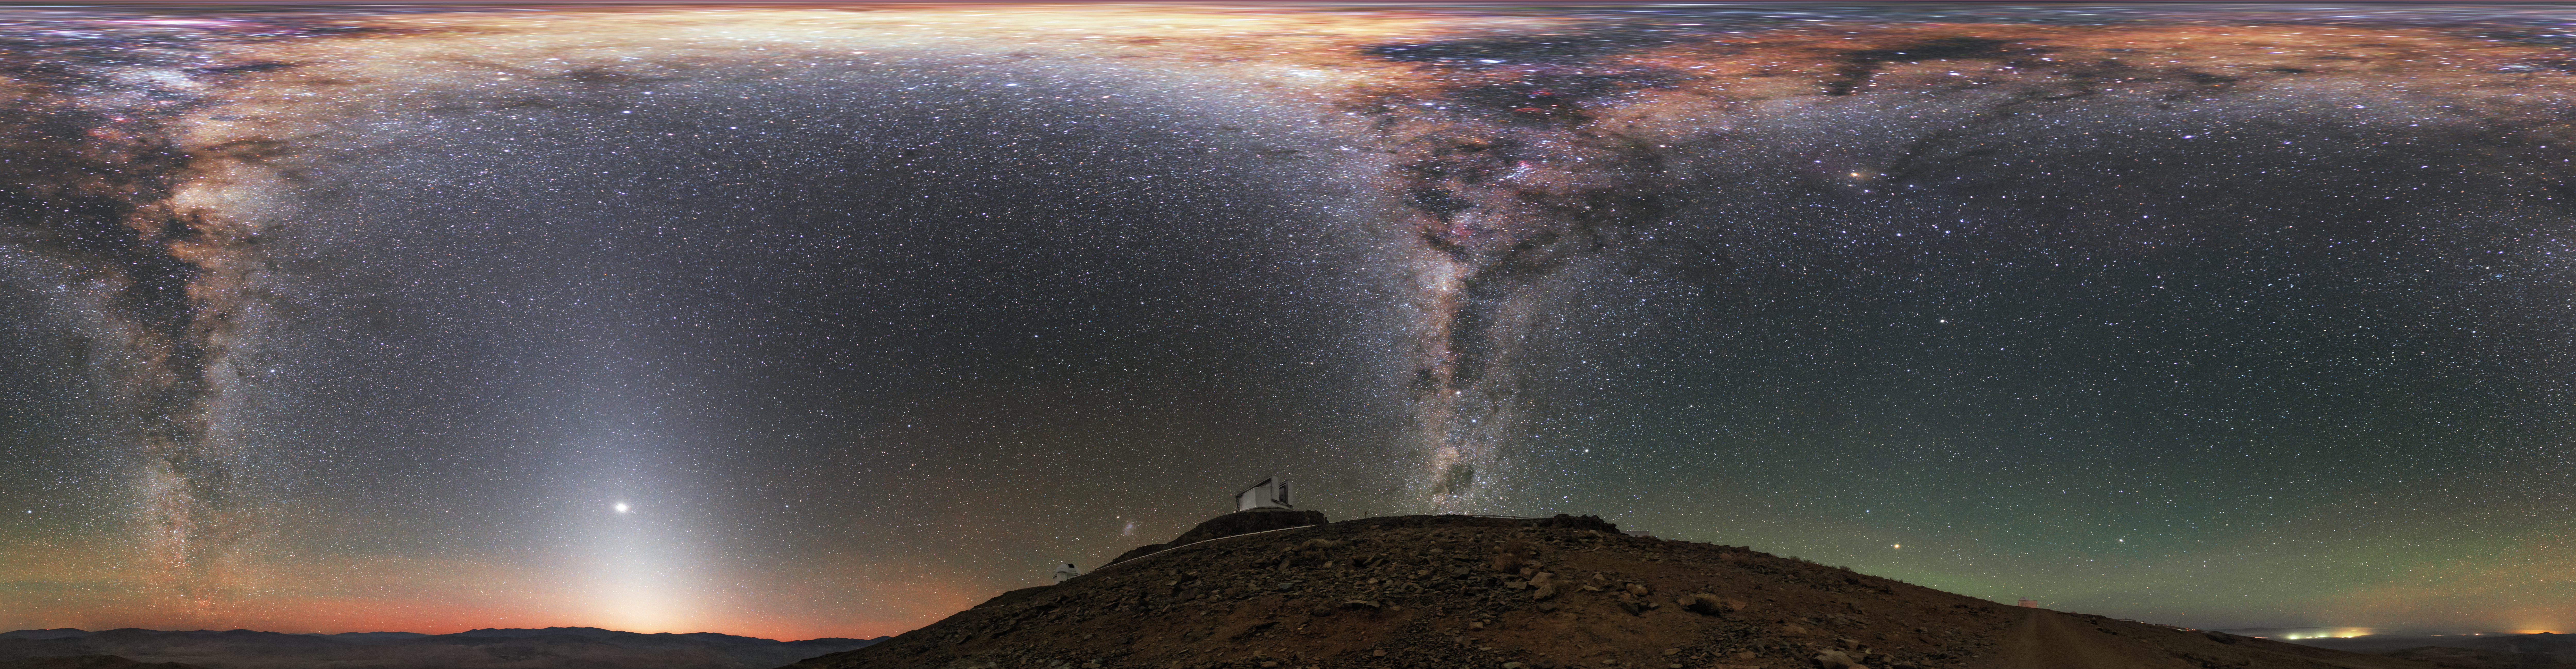

All around La Silla

ESO's New Technology Telescope (NTT; foreground) and 3.6-metre telescope (background) sit beneath the full extent of the Milky Way in this equirectangular panorama taken at ESO's La Silla Observatory. Near the horizon, the red and green hues produced by airglow tint Earth's atmosphere.

Credit: ESO/B. Tafreshi (twanight.org)